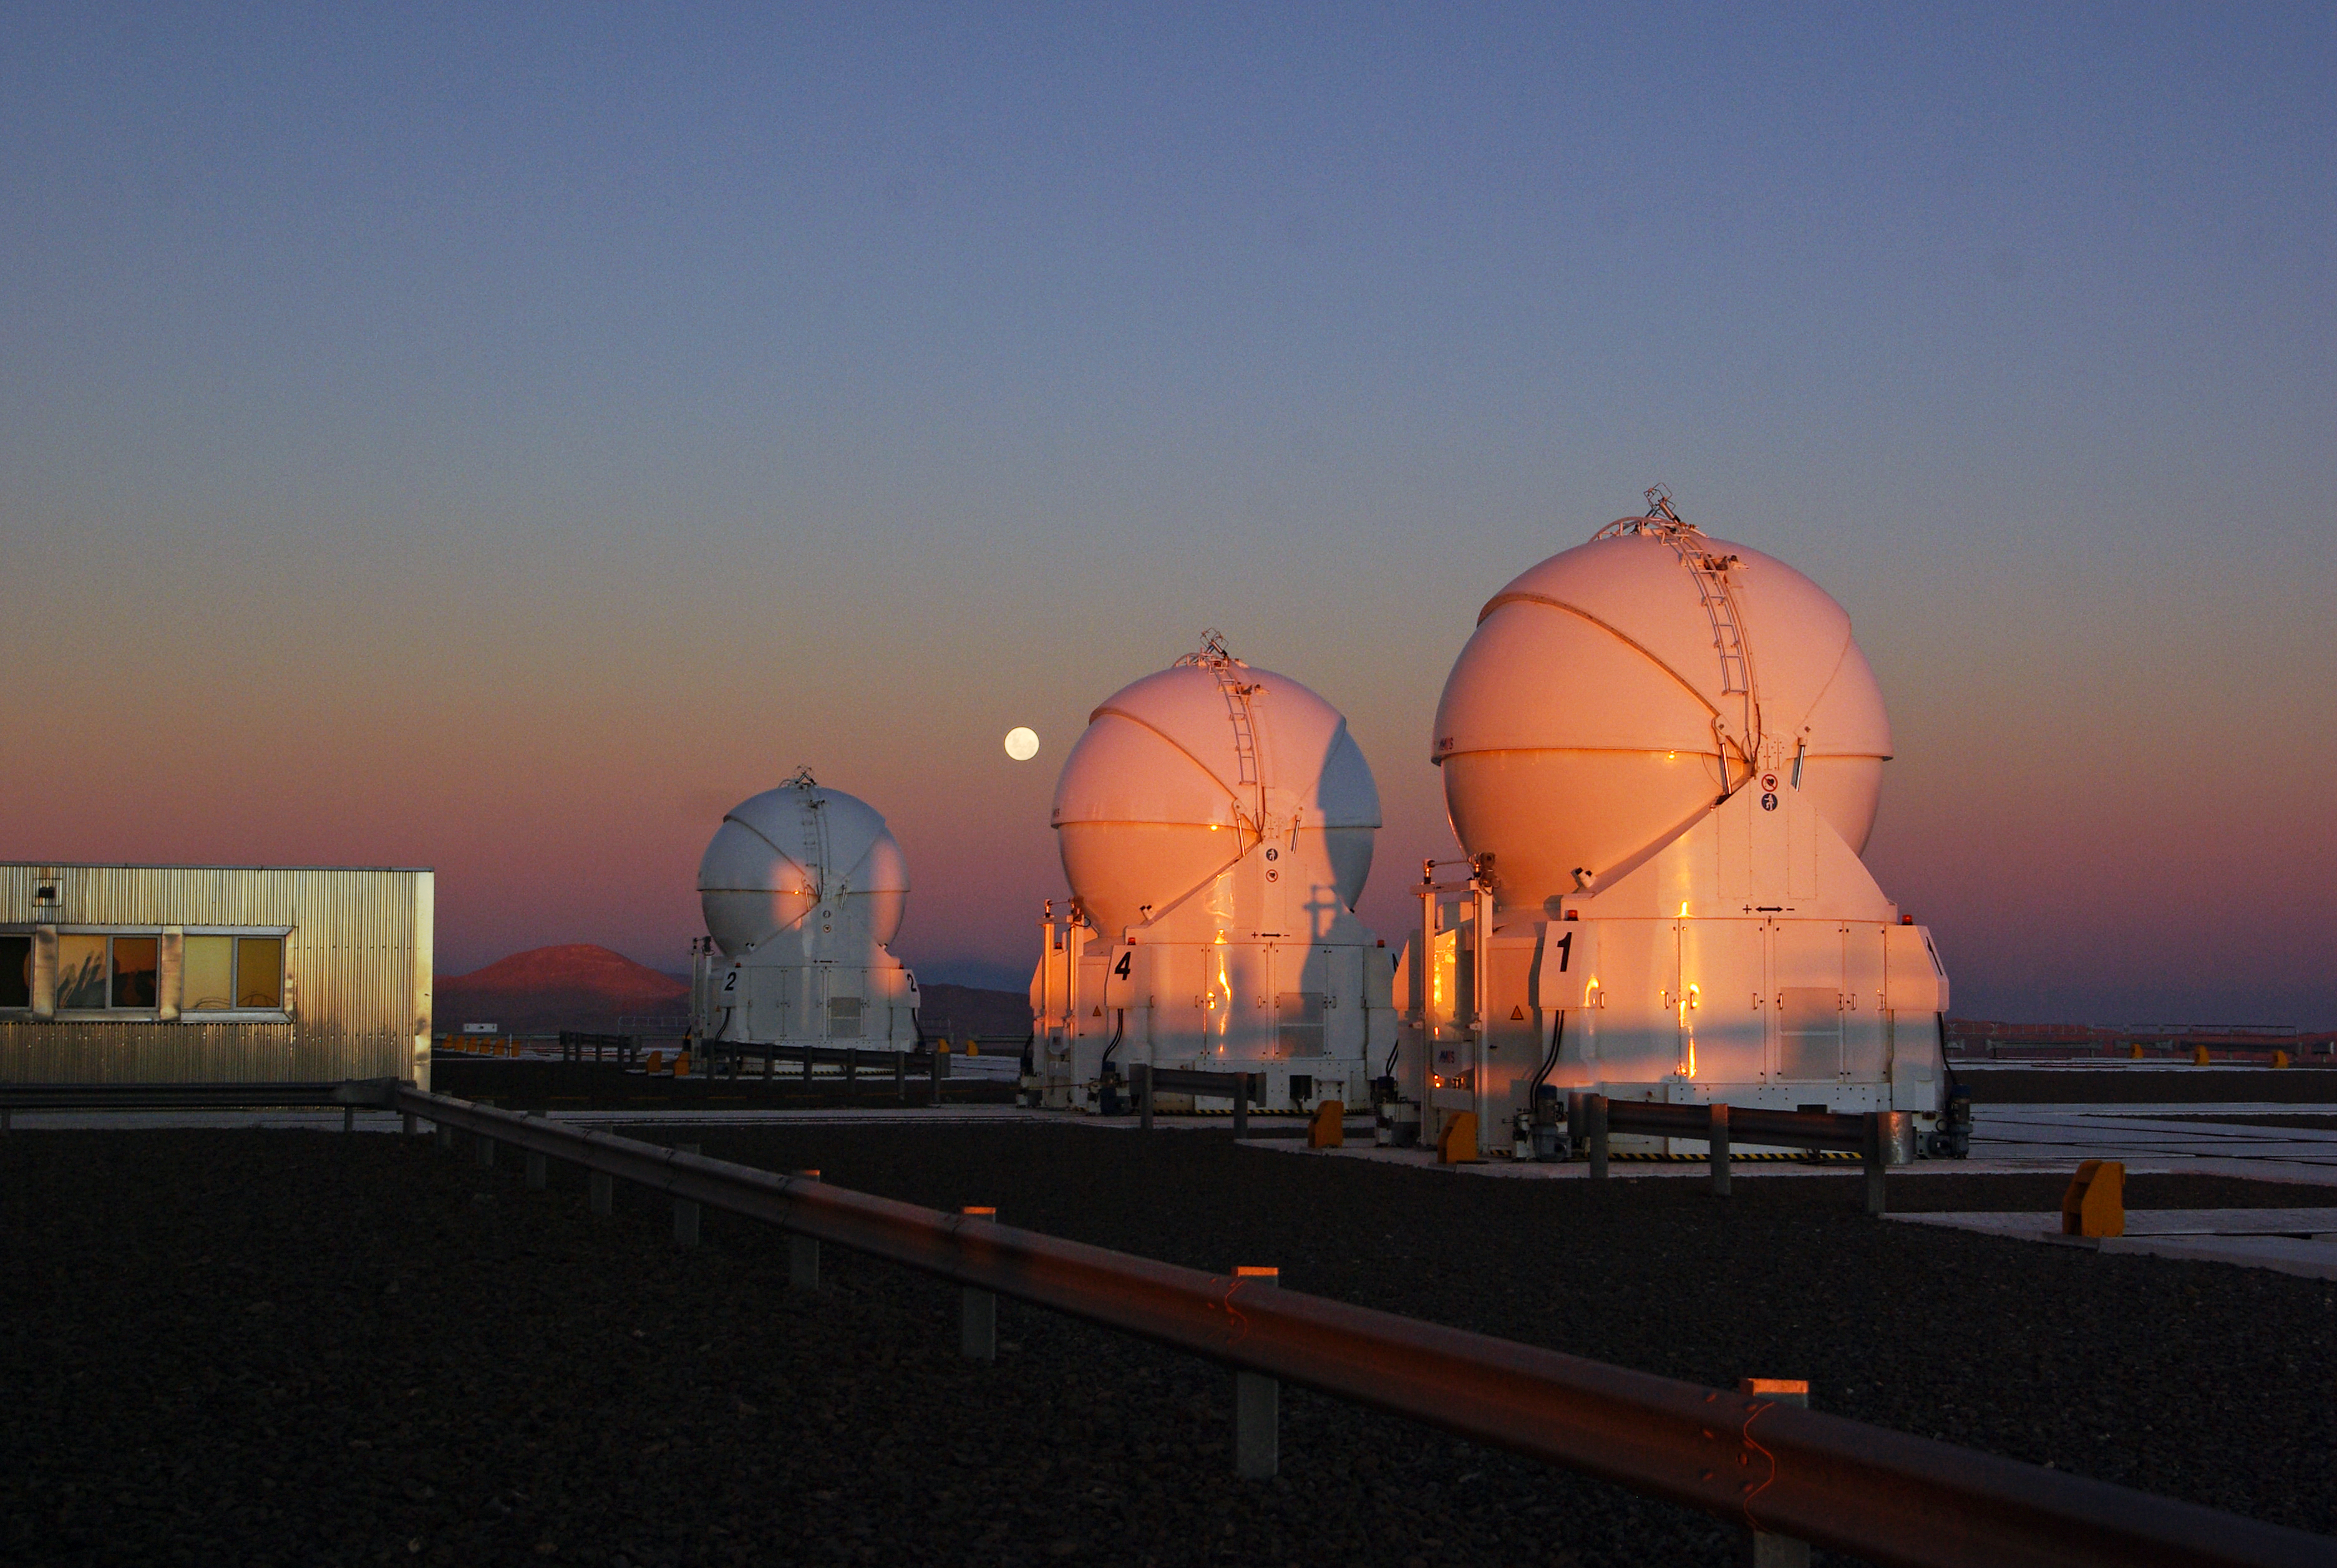

Belt of Venus over Cerro Paranal

This photo shows the view to the east from Paranal Observatory, seconds after the Sun has disappeared behind the horizon. The orange glow of the sunset can be seen against the 1.8-metre VLT Auxiliary Telescopes, and the almost full Moon is hanging in the sky. But the image is more interesting still, thanks to an atmospheric phenomenon known as the Belt of Venus.

The grey-bluish shadow above the horizon is the shadow of the Earth, and right above it is a pinkish glow. This phenomenon is produced by the reddened light of the setting Sun being backscattered by the Earth's atmosphere. As well as right after sunset, this atmospheric effect can also be seen shortly before sunrise. A very similar effect can also be observed during a total solar eclipse.

The telescopes shown in the image are three of the four 1.8-metre Auxiliary Telescopes, housed in ultra-compact mobile enclosures. These telescopes are dedicated to interferometric observations, when two or more telescopes work together, forming a virtual mirror and thus allowing astronomers to see much finer details than can be seen with the individual telescopes working independently.

Carolin Liefke took this photo during a visit to Paranal, and submitted it to the Your ESO Pictures Flickr group. The Flickr group is regularly reviewed and the best photos are selected to be featured in our popular Picture of the Week series, or in our gallery. Carolin works at the Haus der Astronomie (House of Astronomy) centre for astronomy education and outreach in Heidelberg, Germany, and is a member of the ESO Science Outreach Network (ESON). ESON brings ESO news to Member States and other countries by translating press releases and providing a point of contact for local media.

Credit: C. Liefke/ESO